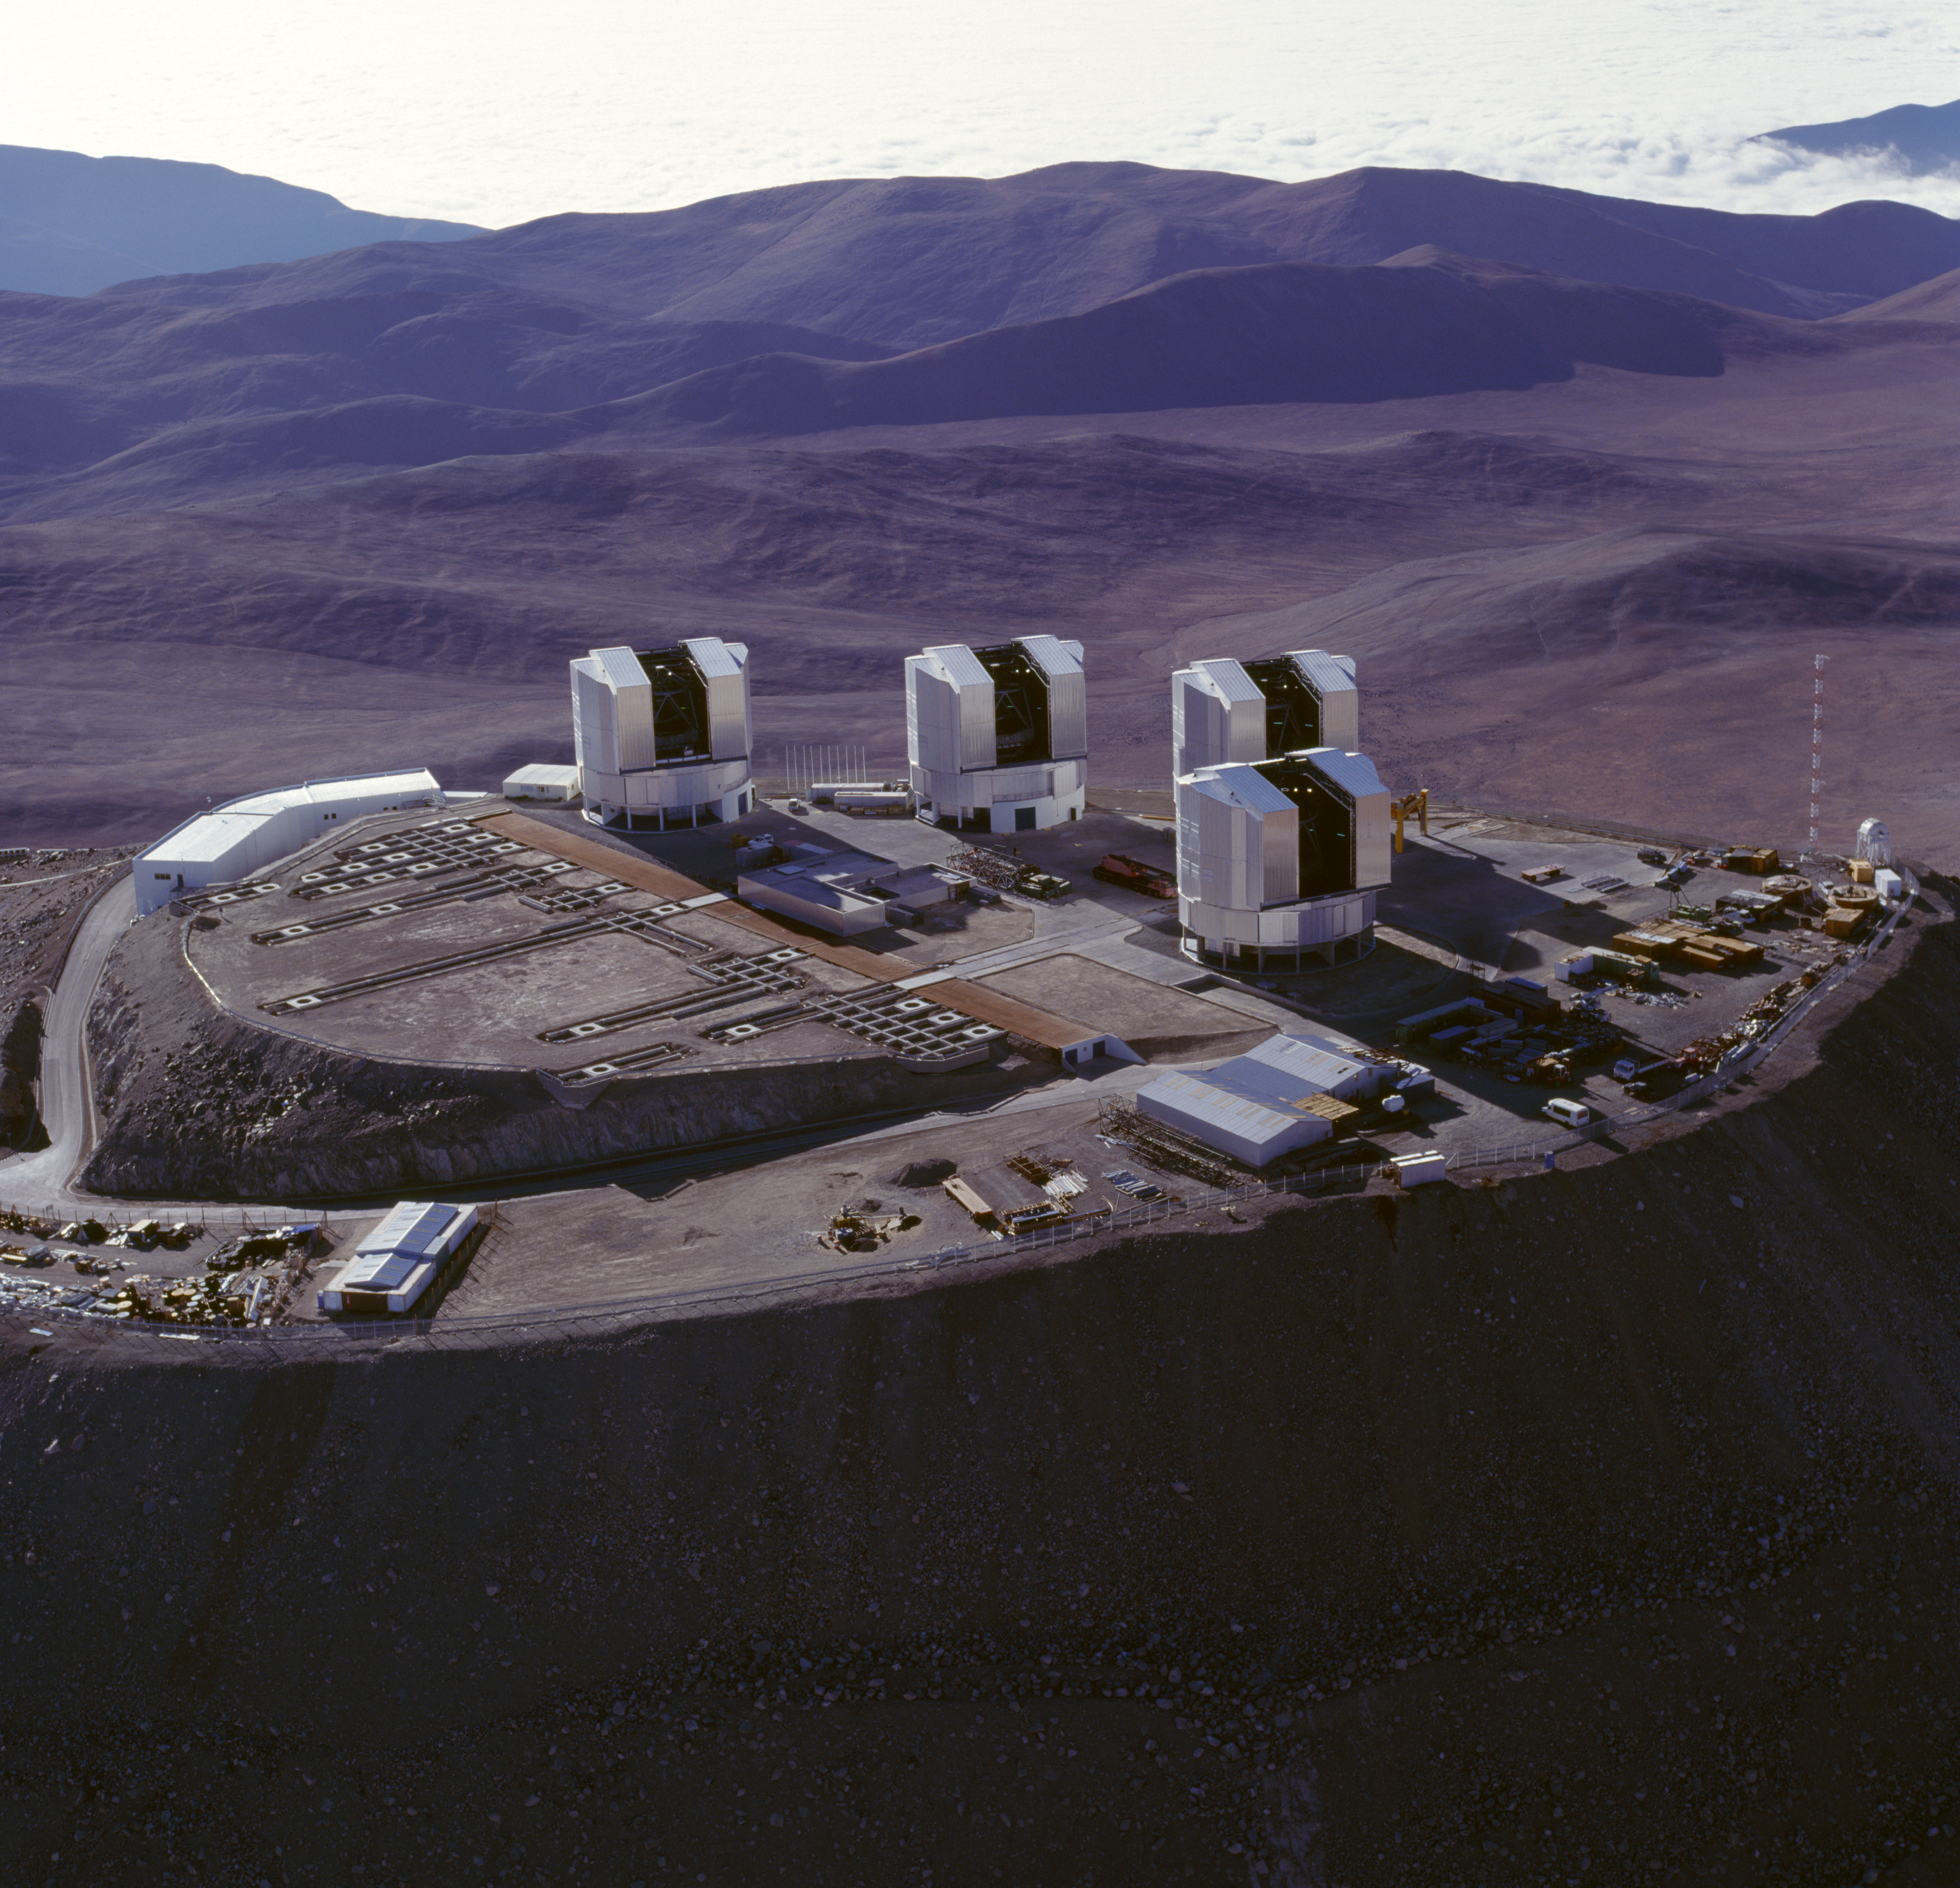

Very Large Telescope

The Very Large Telescope at the Paranal Observatory in Chile. The image was obtained in November 1999.

Credit: ESO